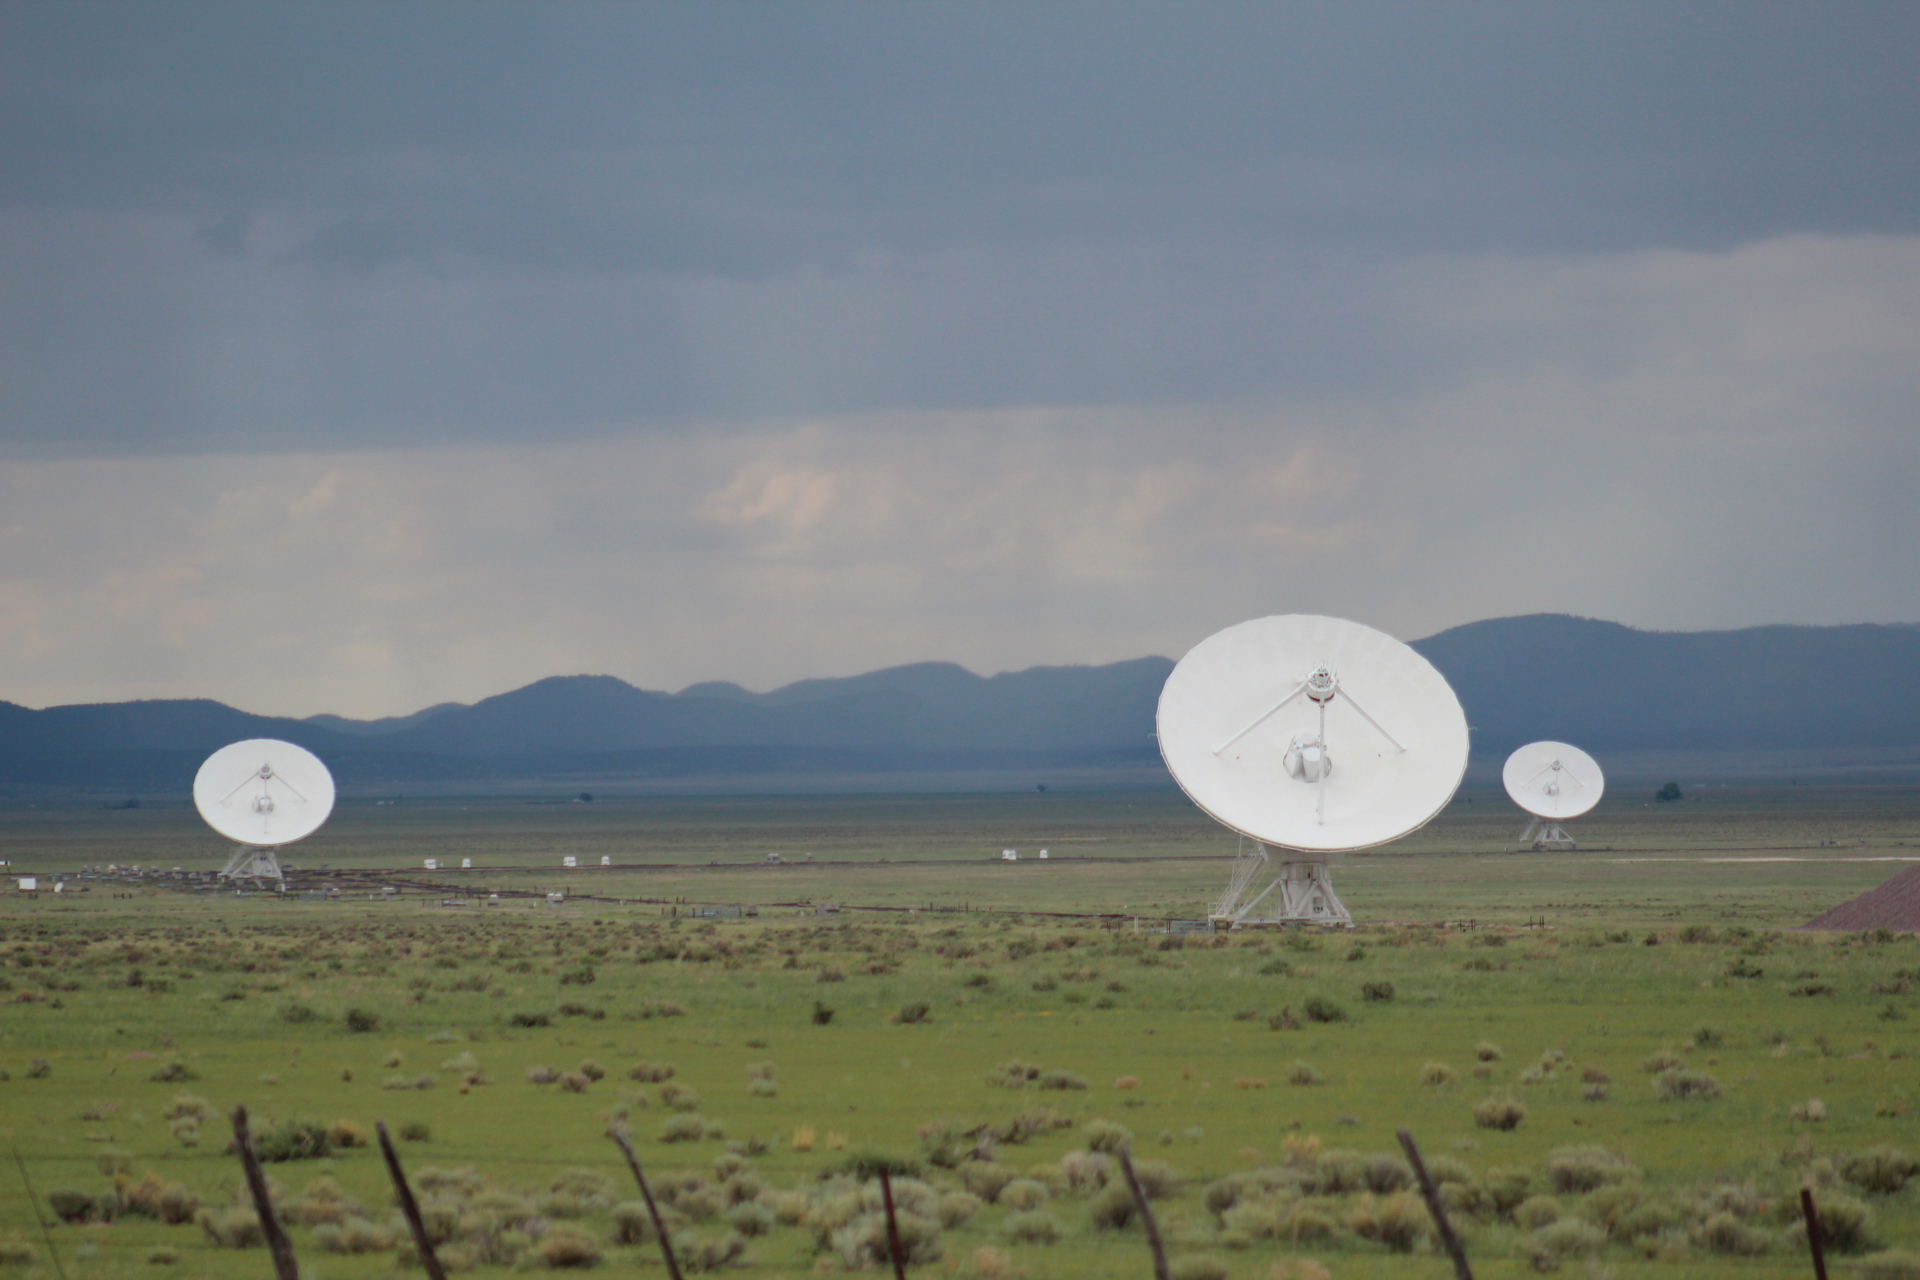

Greening of the Desert at the VLA

During a particularly wet monsoon season in the deserts of central New Mexico, the lands around the Very Large Array explode in bright green grasses.

Credit: NRAO/AUI/NSF